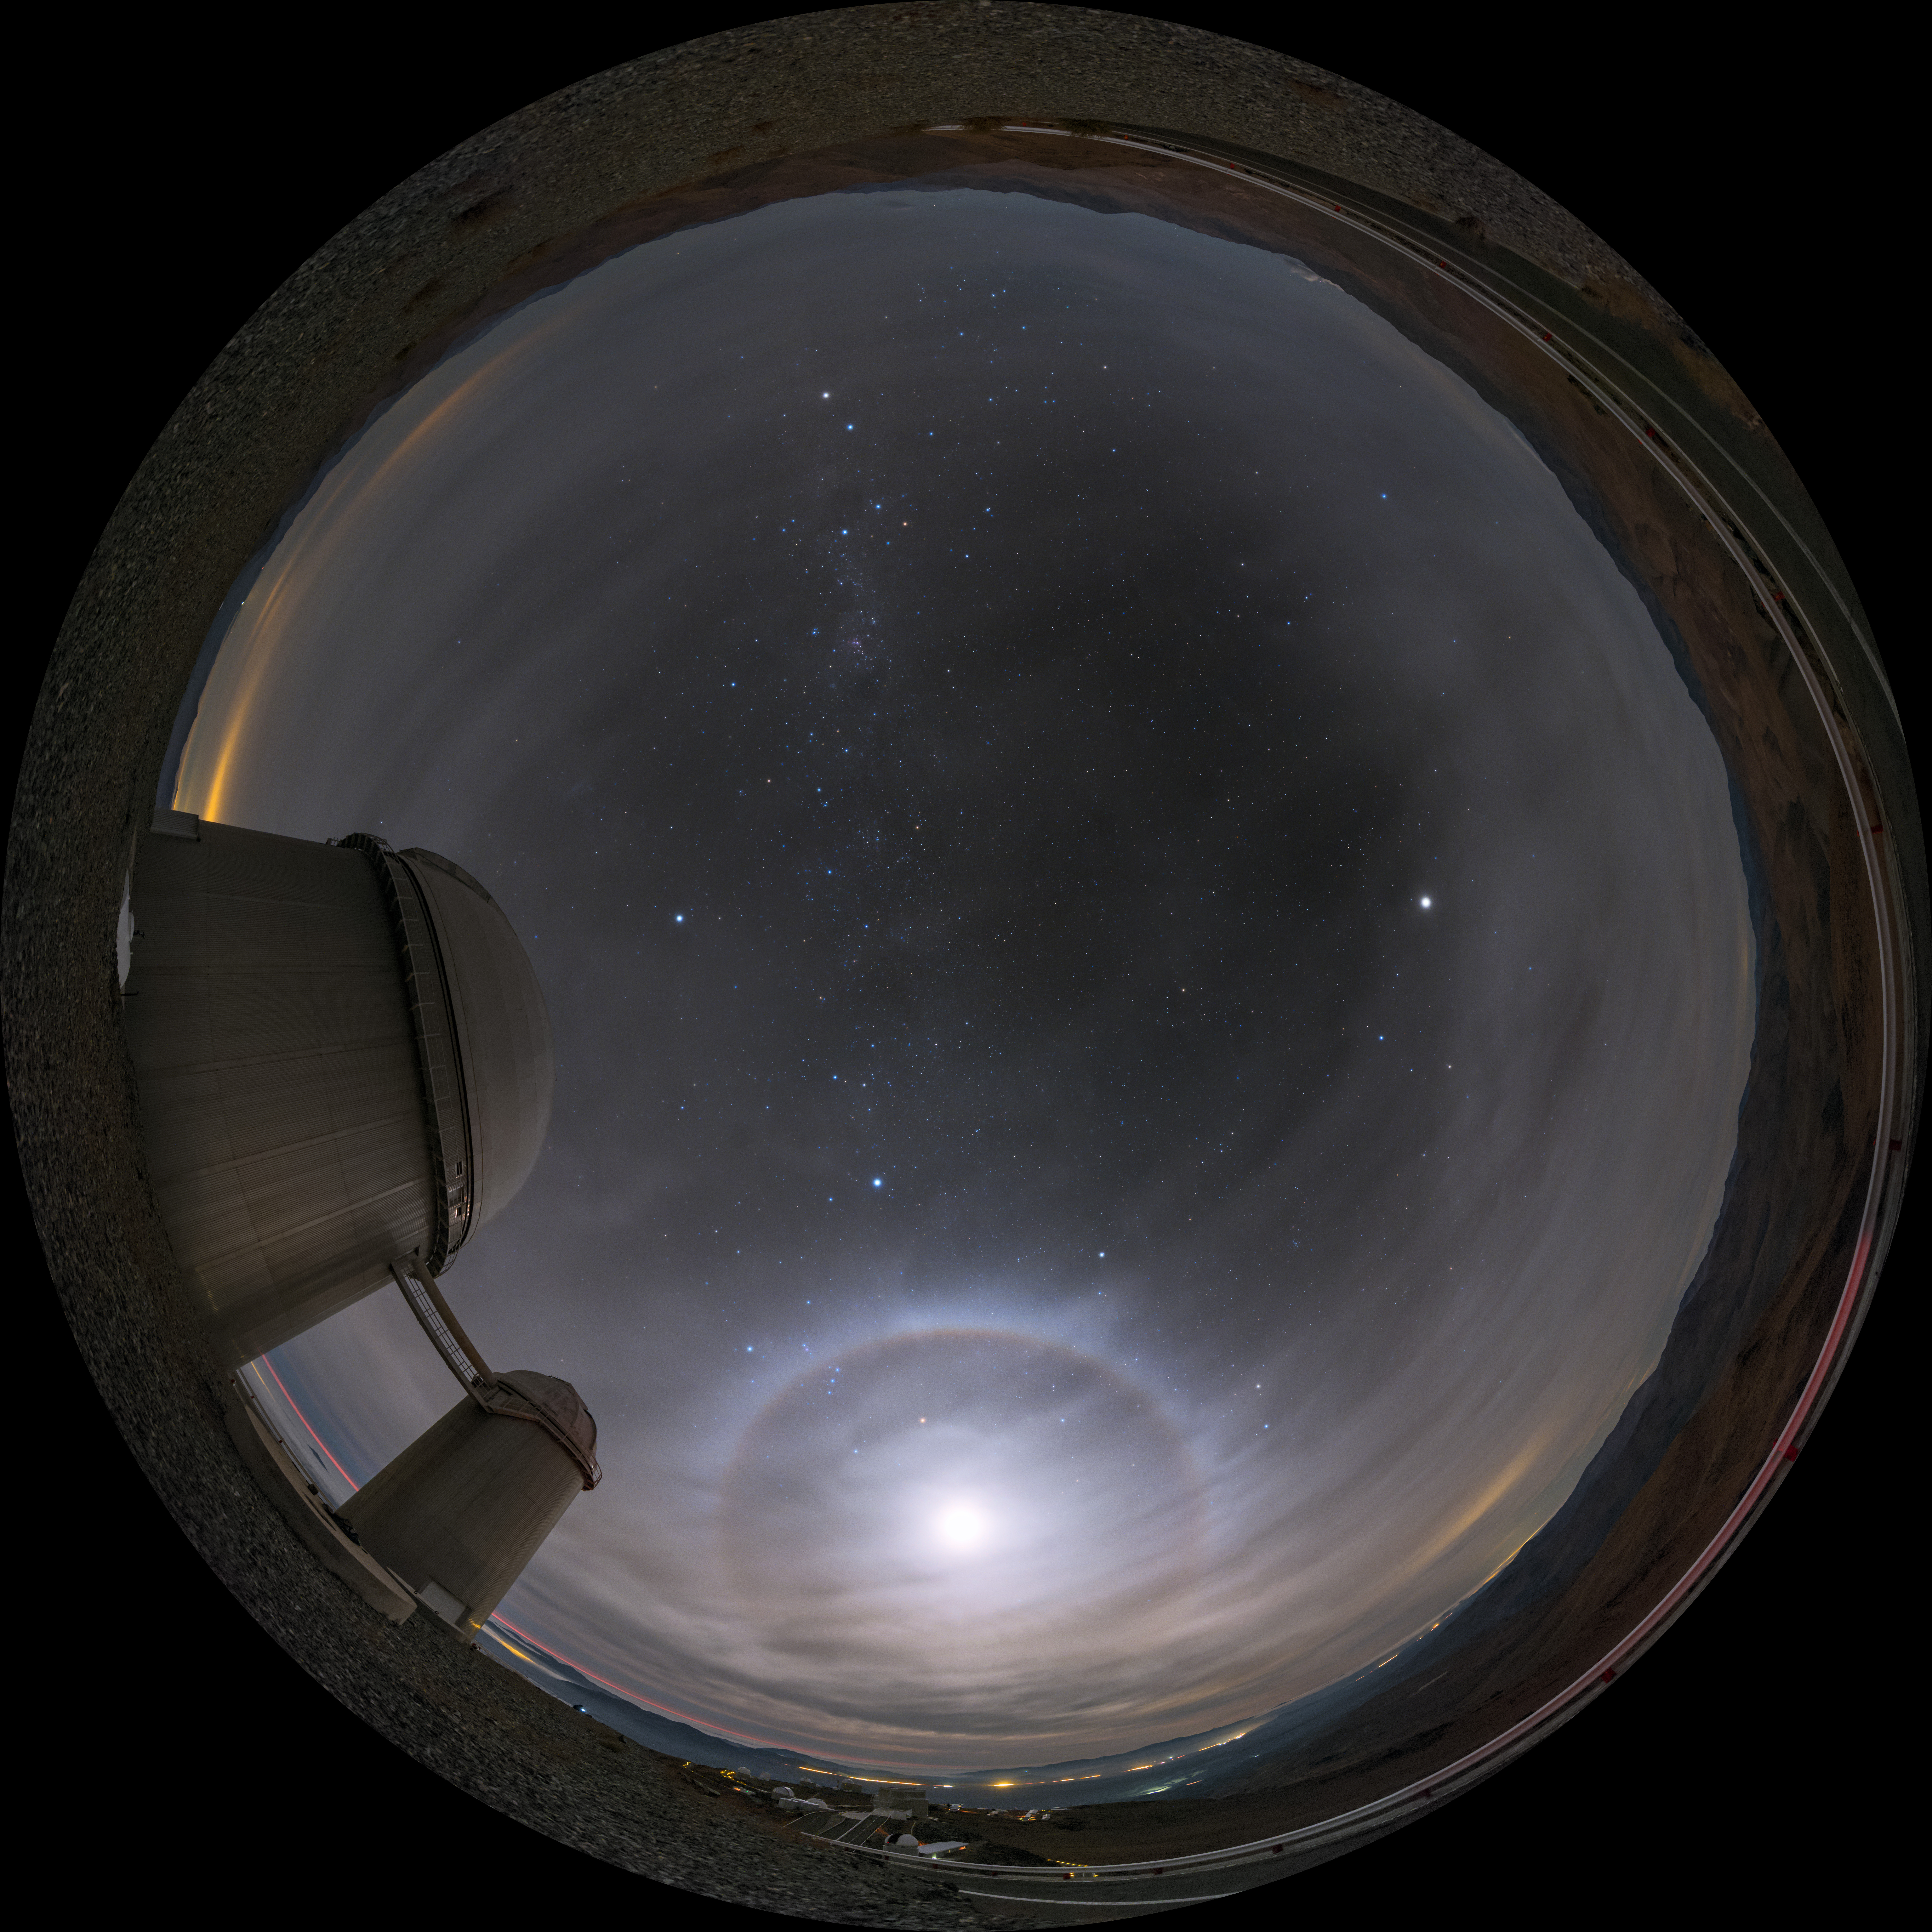

Moonshine over La Silla

The fisheye projection shows the La Silla ESO 3.6-metre telescope in Chile, gorgeously illuminated by moonlight. The Moon is surrounded by a glowing halo thanks to an optical phenomenon.

Credit: ESO/B. Tafreshi